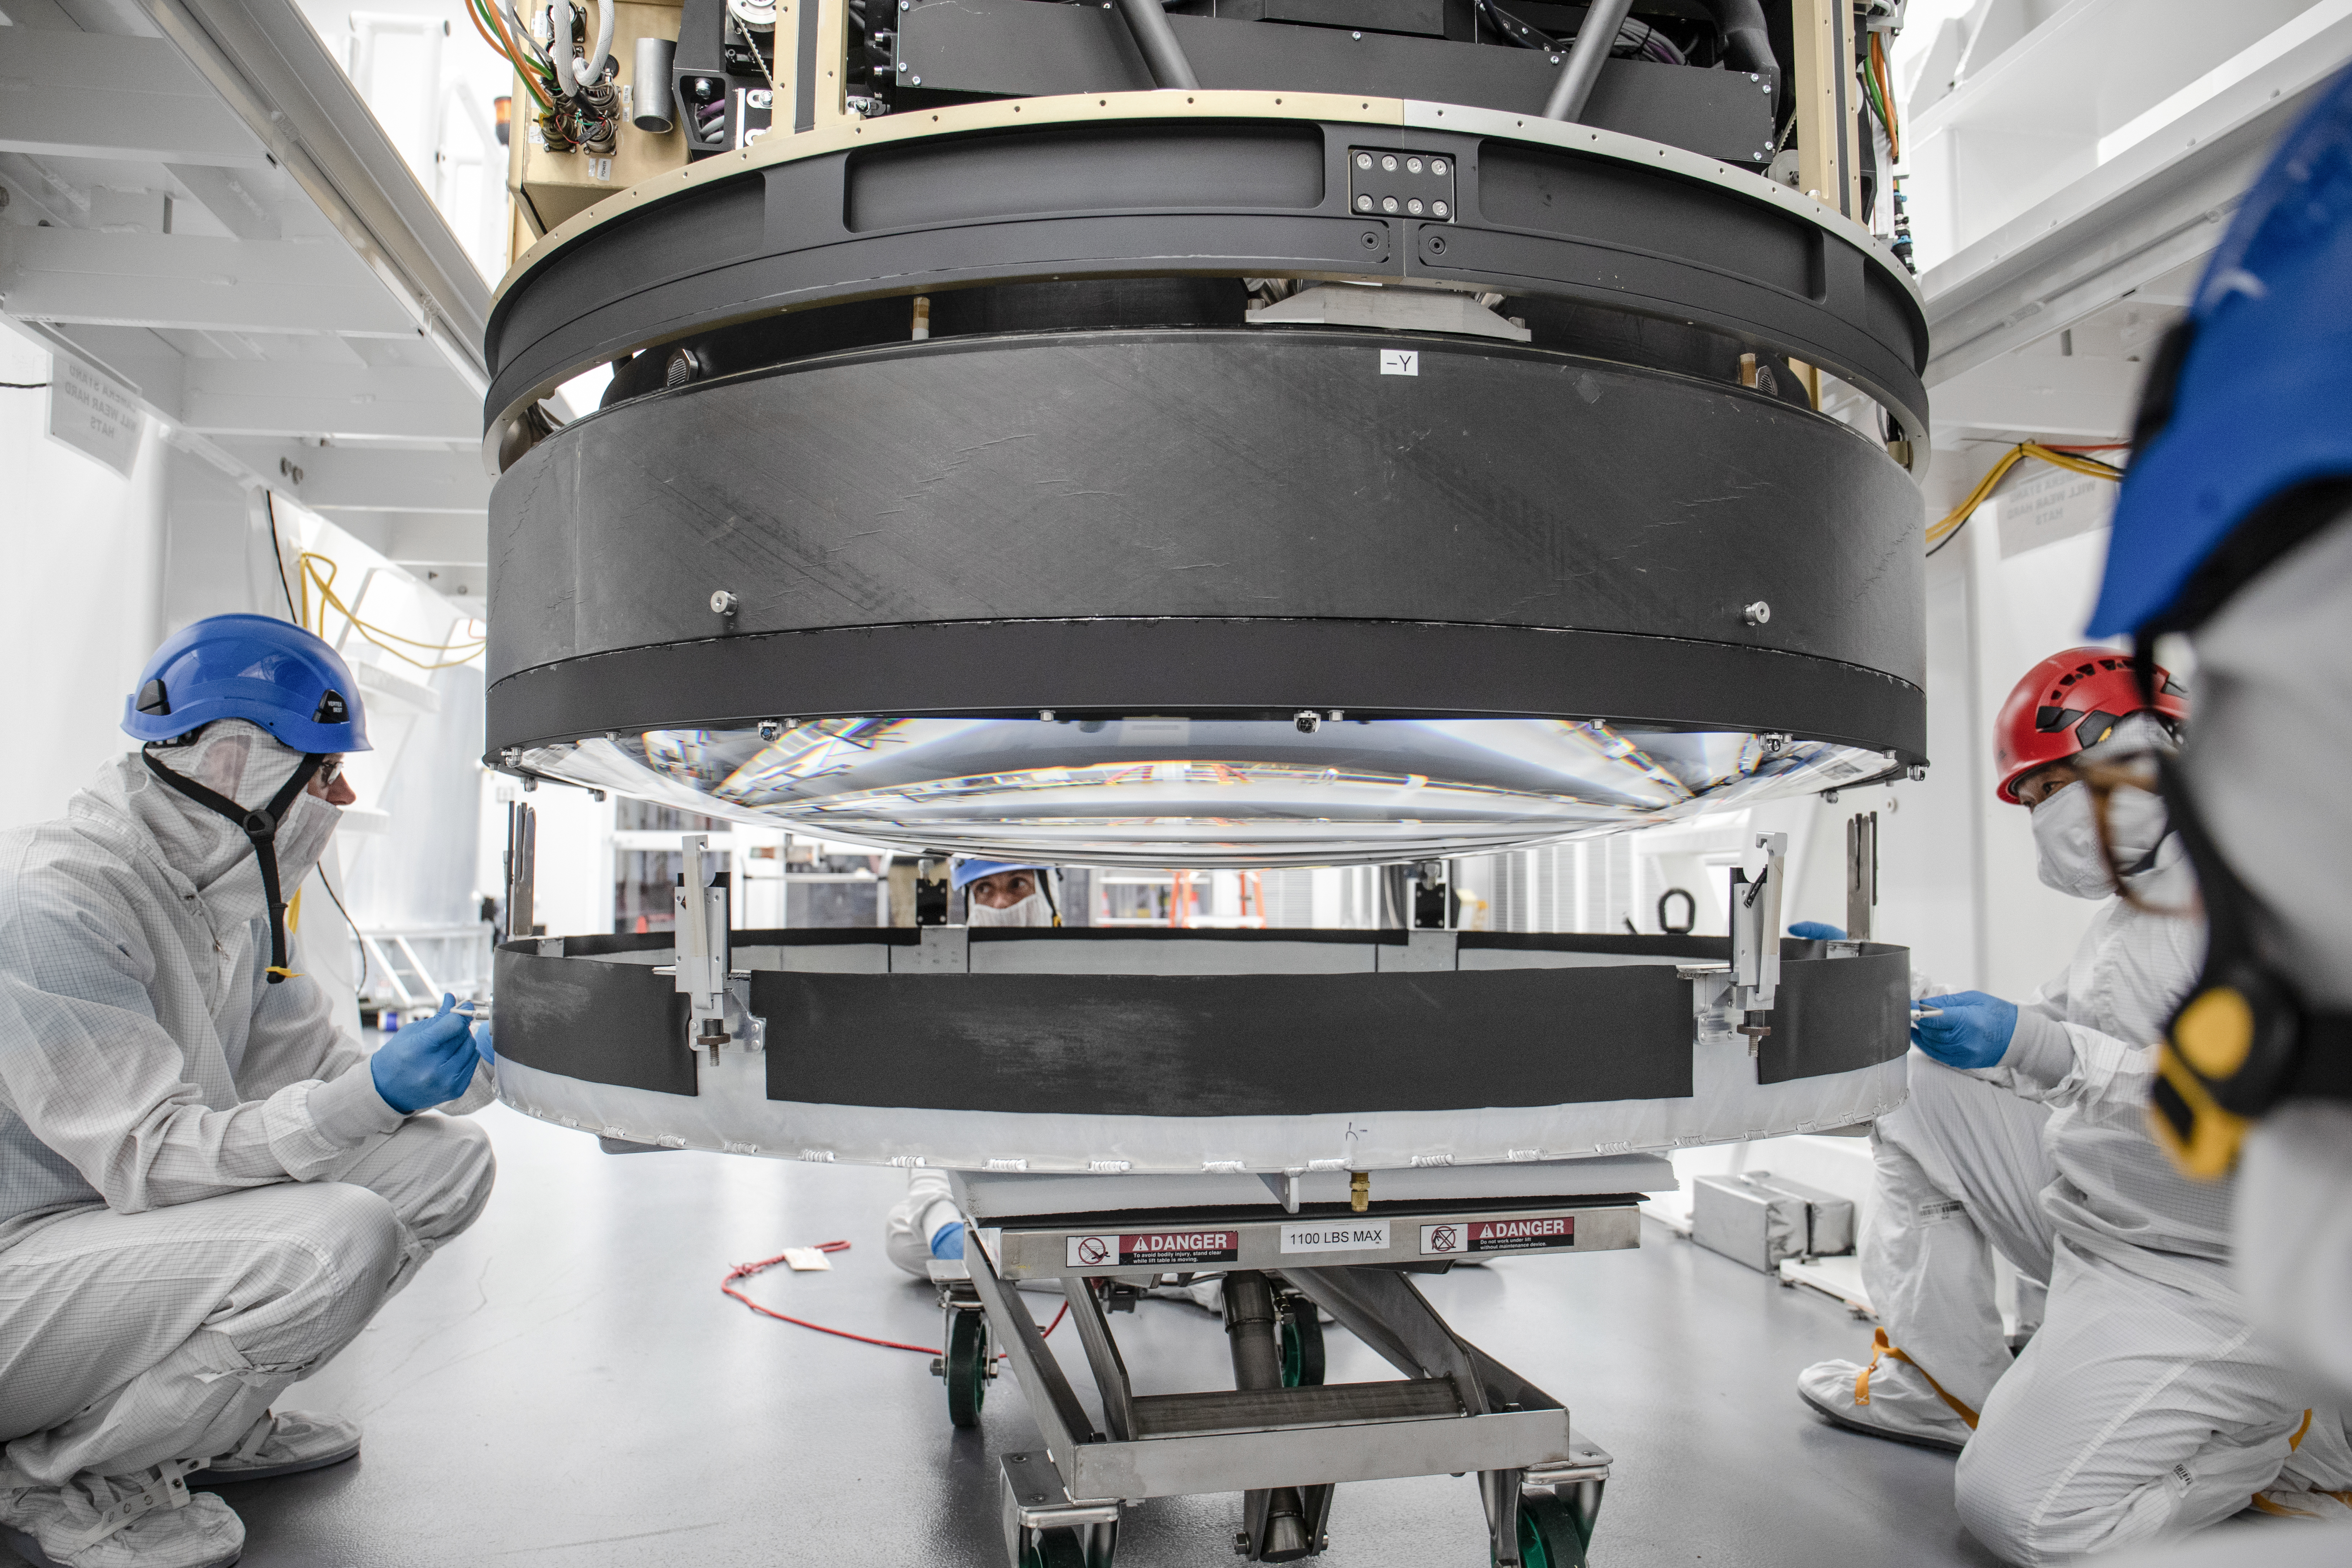

LSST Lens Cap Off

From left, Lead Mechanical Engineer Travis Lange, Prin S&E Tech Electro-Mech Mike Silva and Senior S&E Tech Mechanical Andy Hau. In foreground is Mechanical Engineer Hannah Pollek. Researchers at SLAC National Accelerator Laboratory are nearly done with the LSST Camera, the world's largest digital camera ever built for astronomy. Roughly the size of a small car and weighing in at three tons, the camera features a five-foot wide front lens and a 3,200 megapixel sensor that will be cooled to -100°C to reduce noise. Once complete and in place atop the Vera C. Rubin Observatory's Simonyi Survey Telescope in Chile, the camera will survey the southern night sky for a decade, creating a trove of data that scientists will pore over to better understand some of the universe's biggest mysteries, including the nature of dark energy and dark matter.

Credit: Jacqueline Ramseyer Orrell/SLAC National Accelerator Laboratory